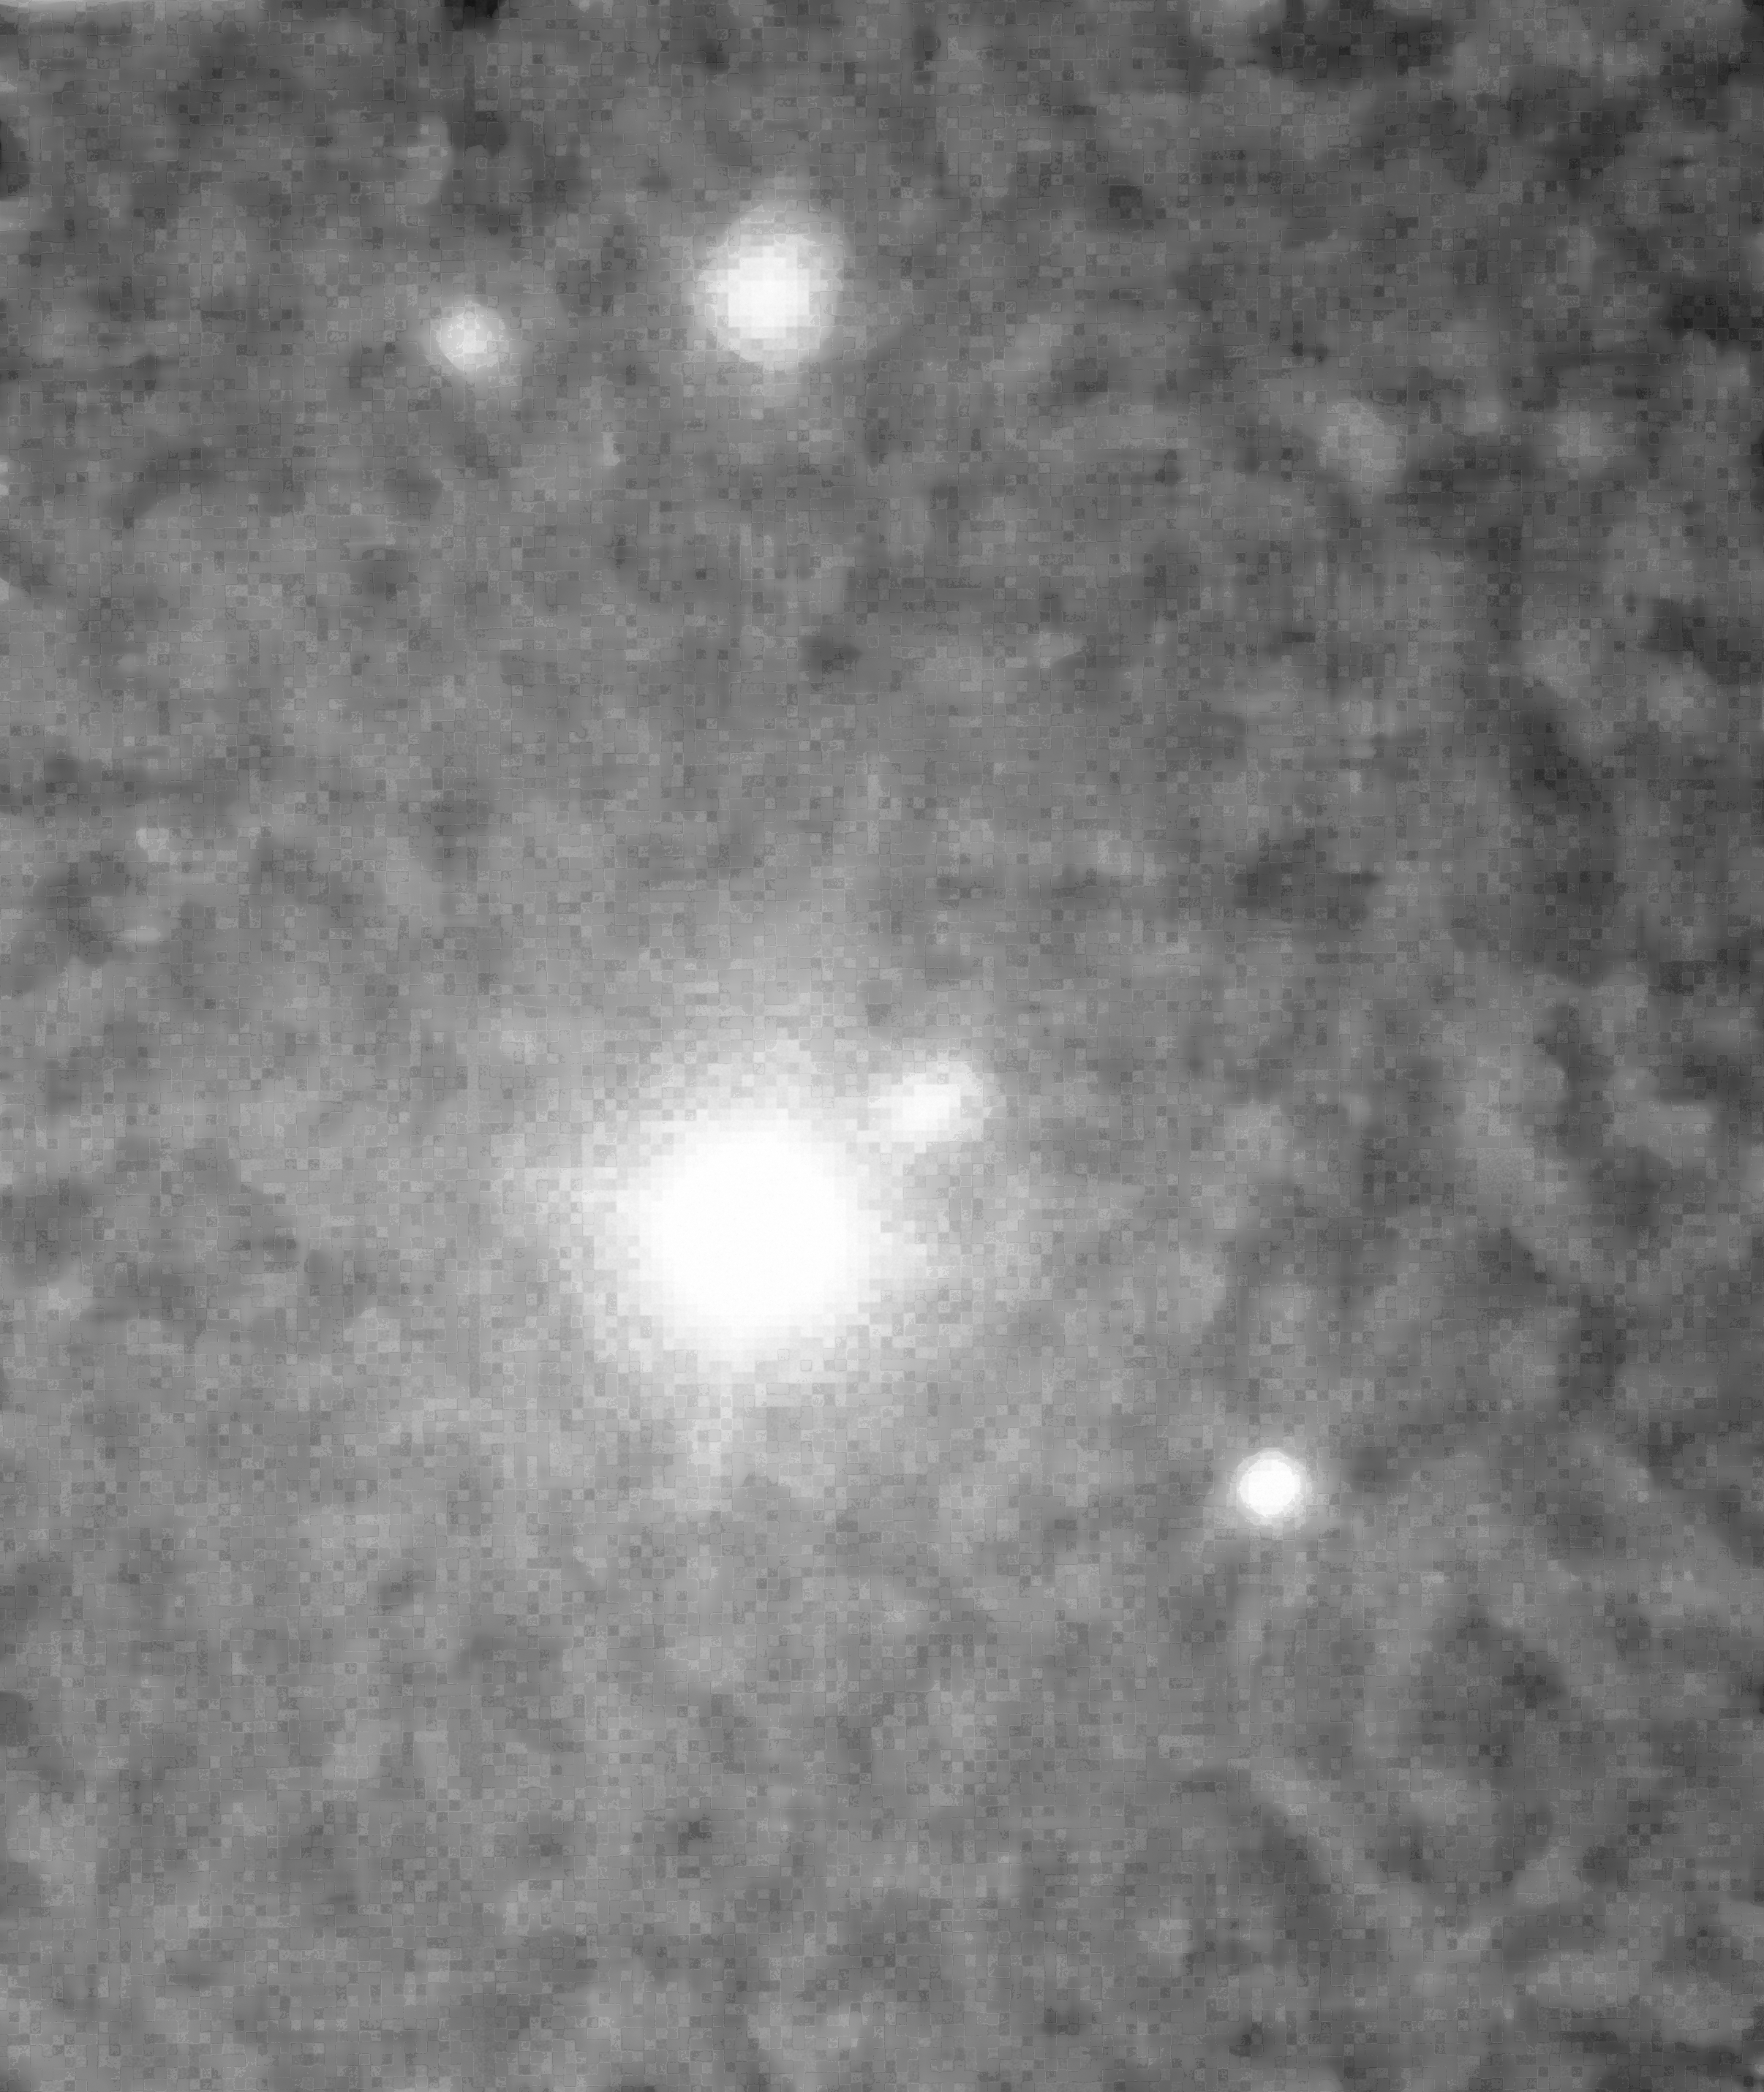

PKS 2155 30

PKS 2155 30

Credit: ESO